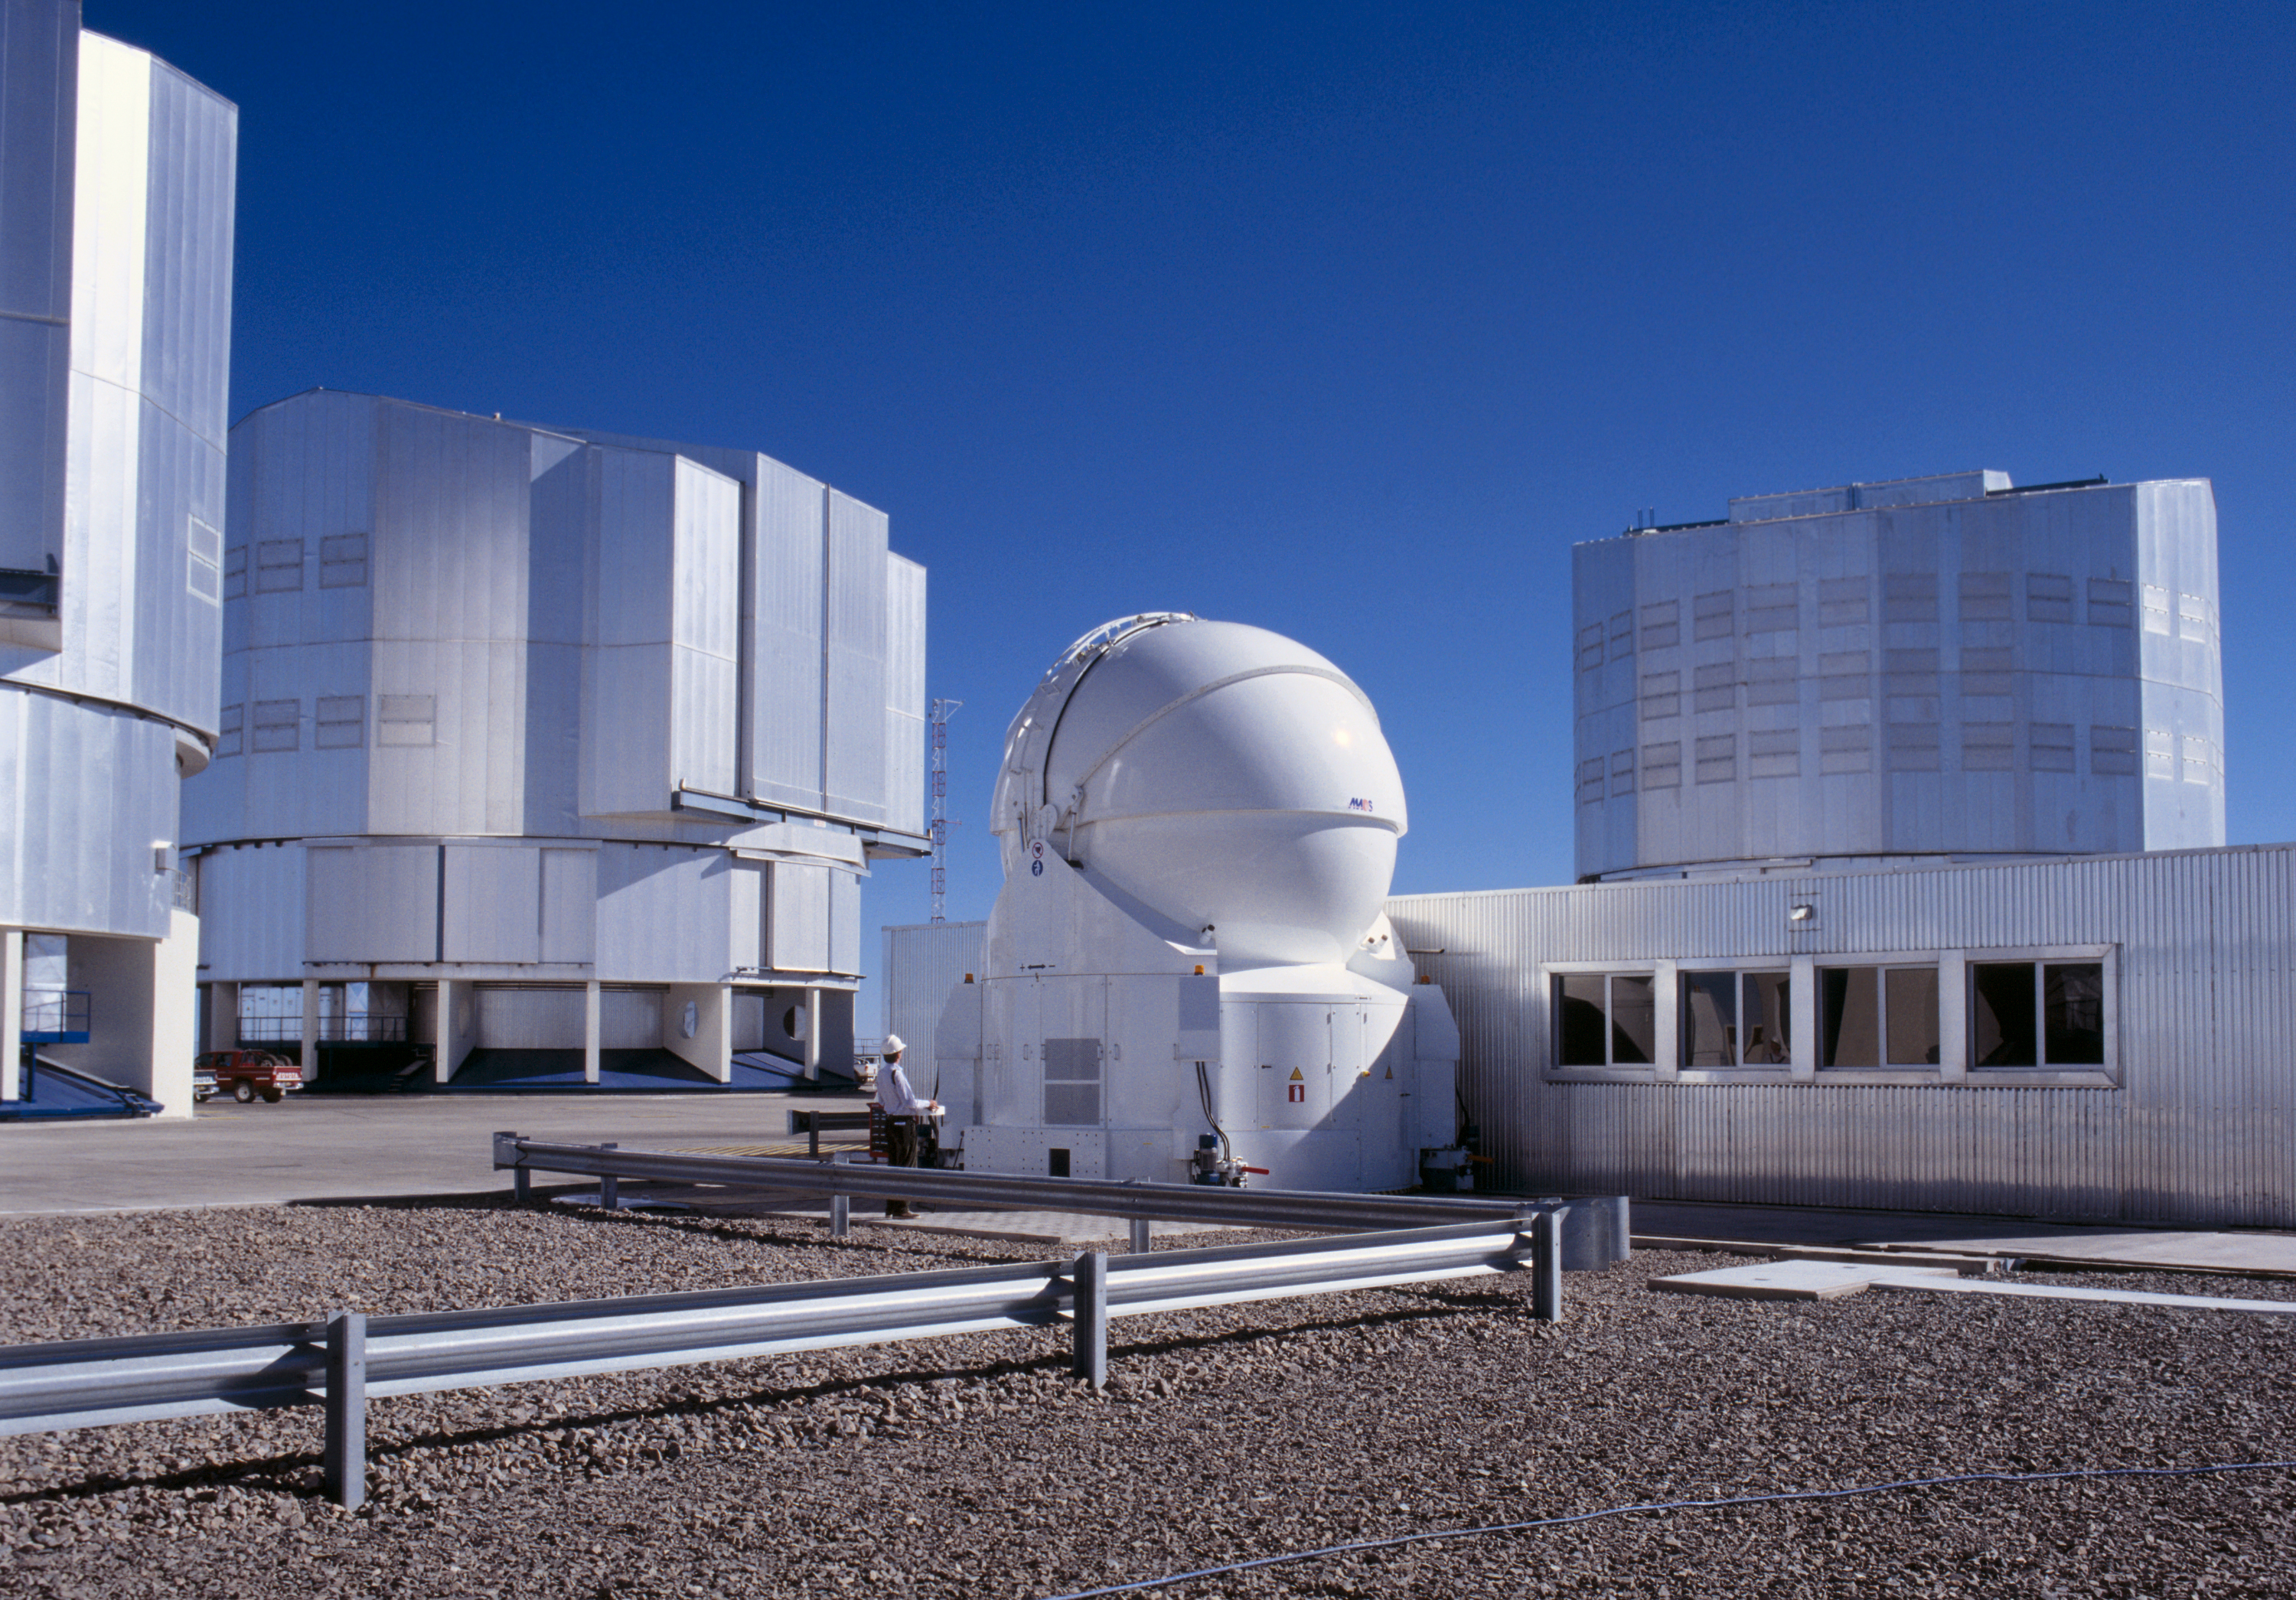

The AT1 and the domes of the 8.2-m Unit Telescopes

The AT1 is positioned at the middle of the Paranal Observatory Platform, next to the VLT Interferometric Laboratory. The domes of (left to right) KUEYEN, MELIPAL and YEPUN are seen in the background.

Credit: ESO